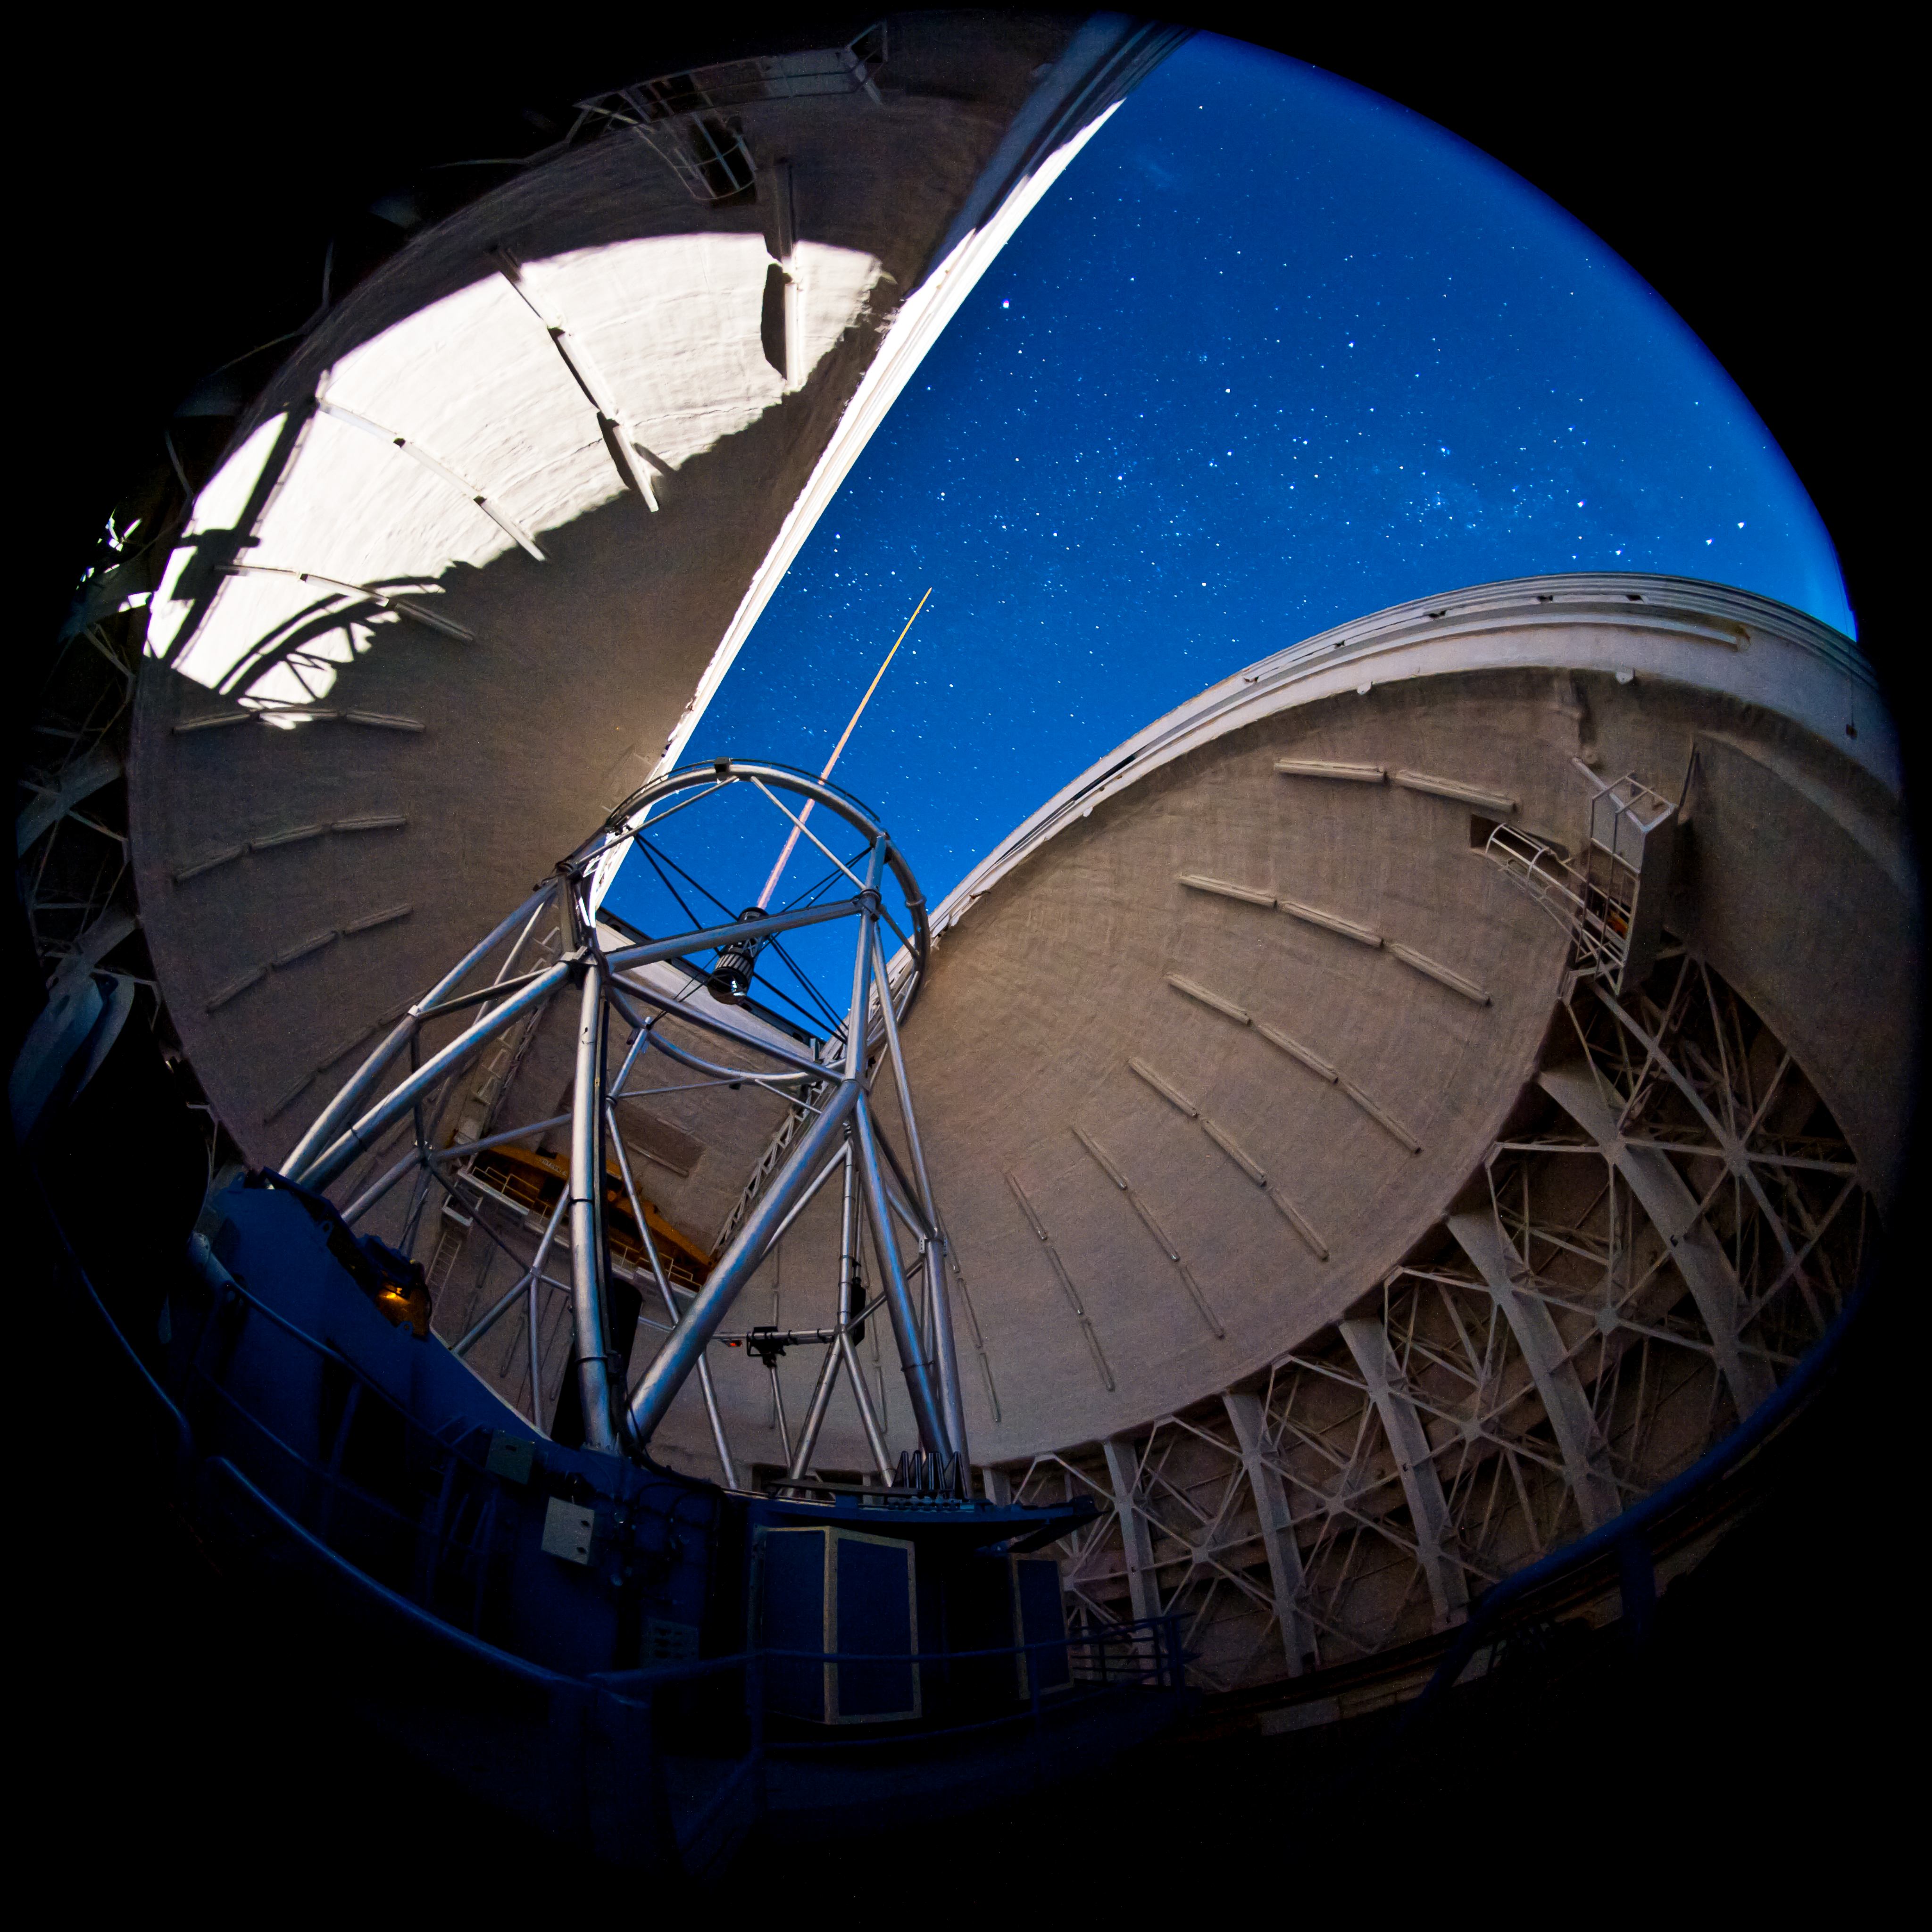

GS Laser through the Slit

Another image of the Gemini South Laser propagating through the slit during commissioning of the Multi Conjugate Adaptive Optics System.

Credit: International Gemini Observatory